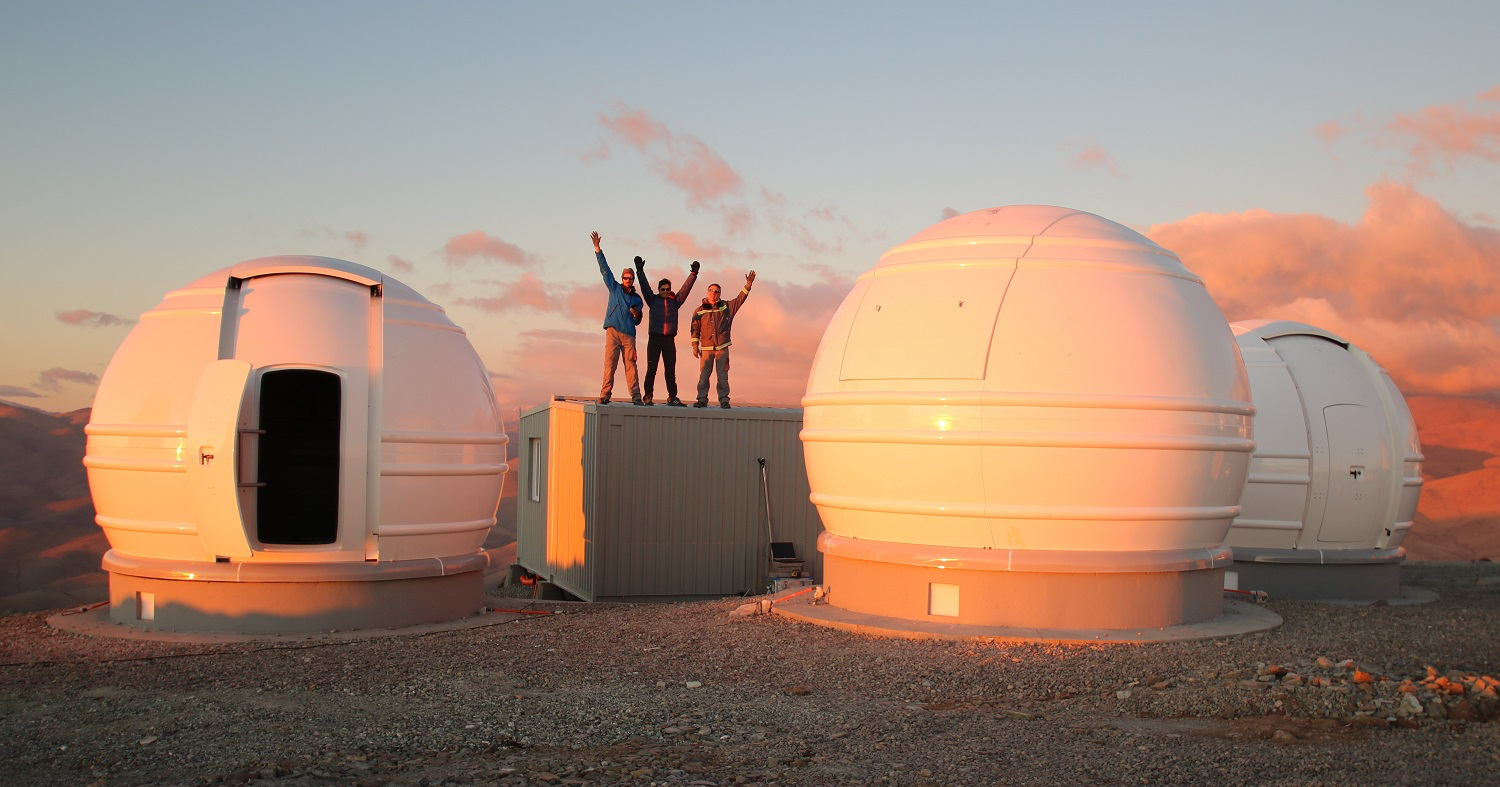

Searching for nearby exo-Earths around cool stars with ExTrA

Sited at ESO’s La Silla Observatory in northern Chile, the French national ExTrA (Exoplanets in Transits and their Atmospheres) project is amongst a new generation of planet-hunting telescopes. Comprising three 60-centimetre telescopes, the facility utilises the transit method to detect Earth-sized worlds in the Milky Way — looking for slight dips in the light from a star that could be caused by a planet passing across the star’s disc and obscuring some of its light.

Credit: ESO